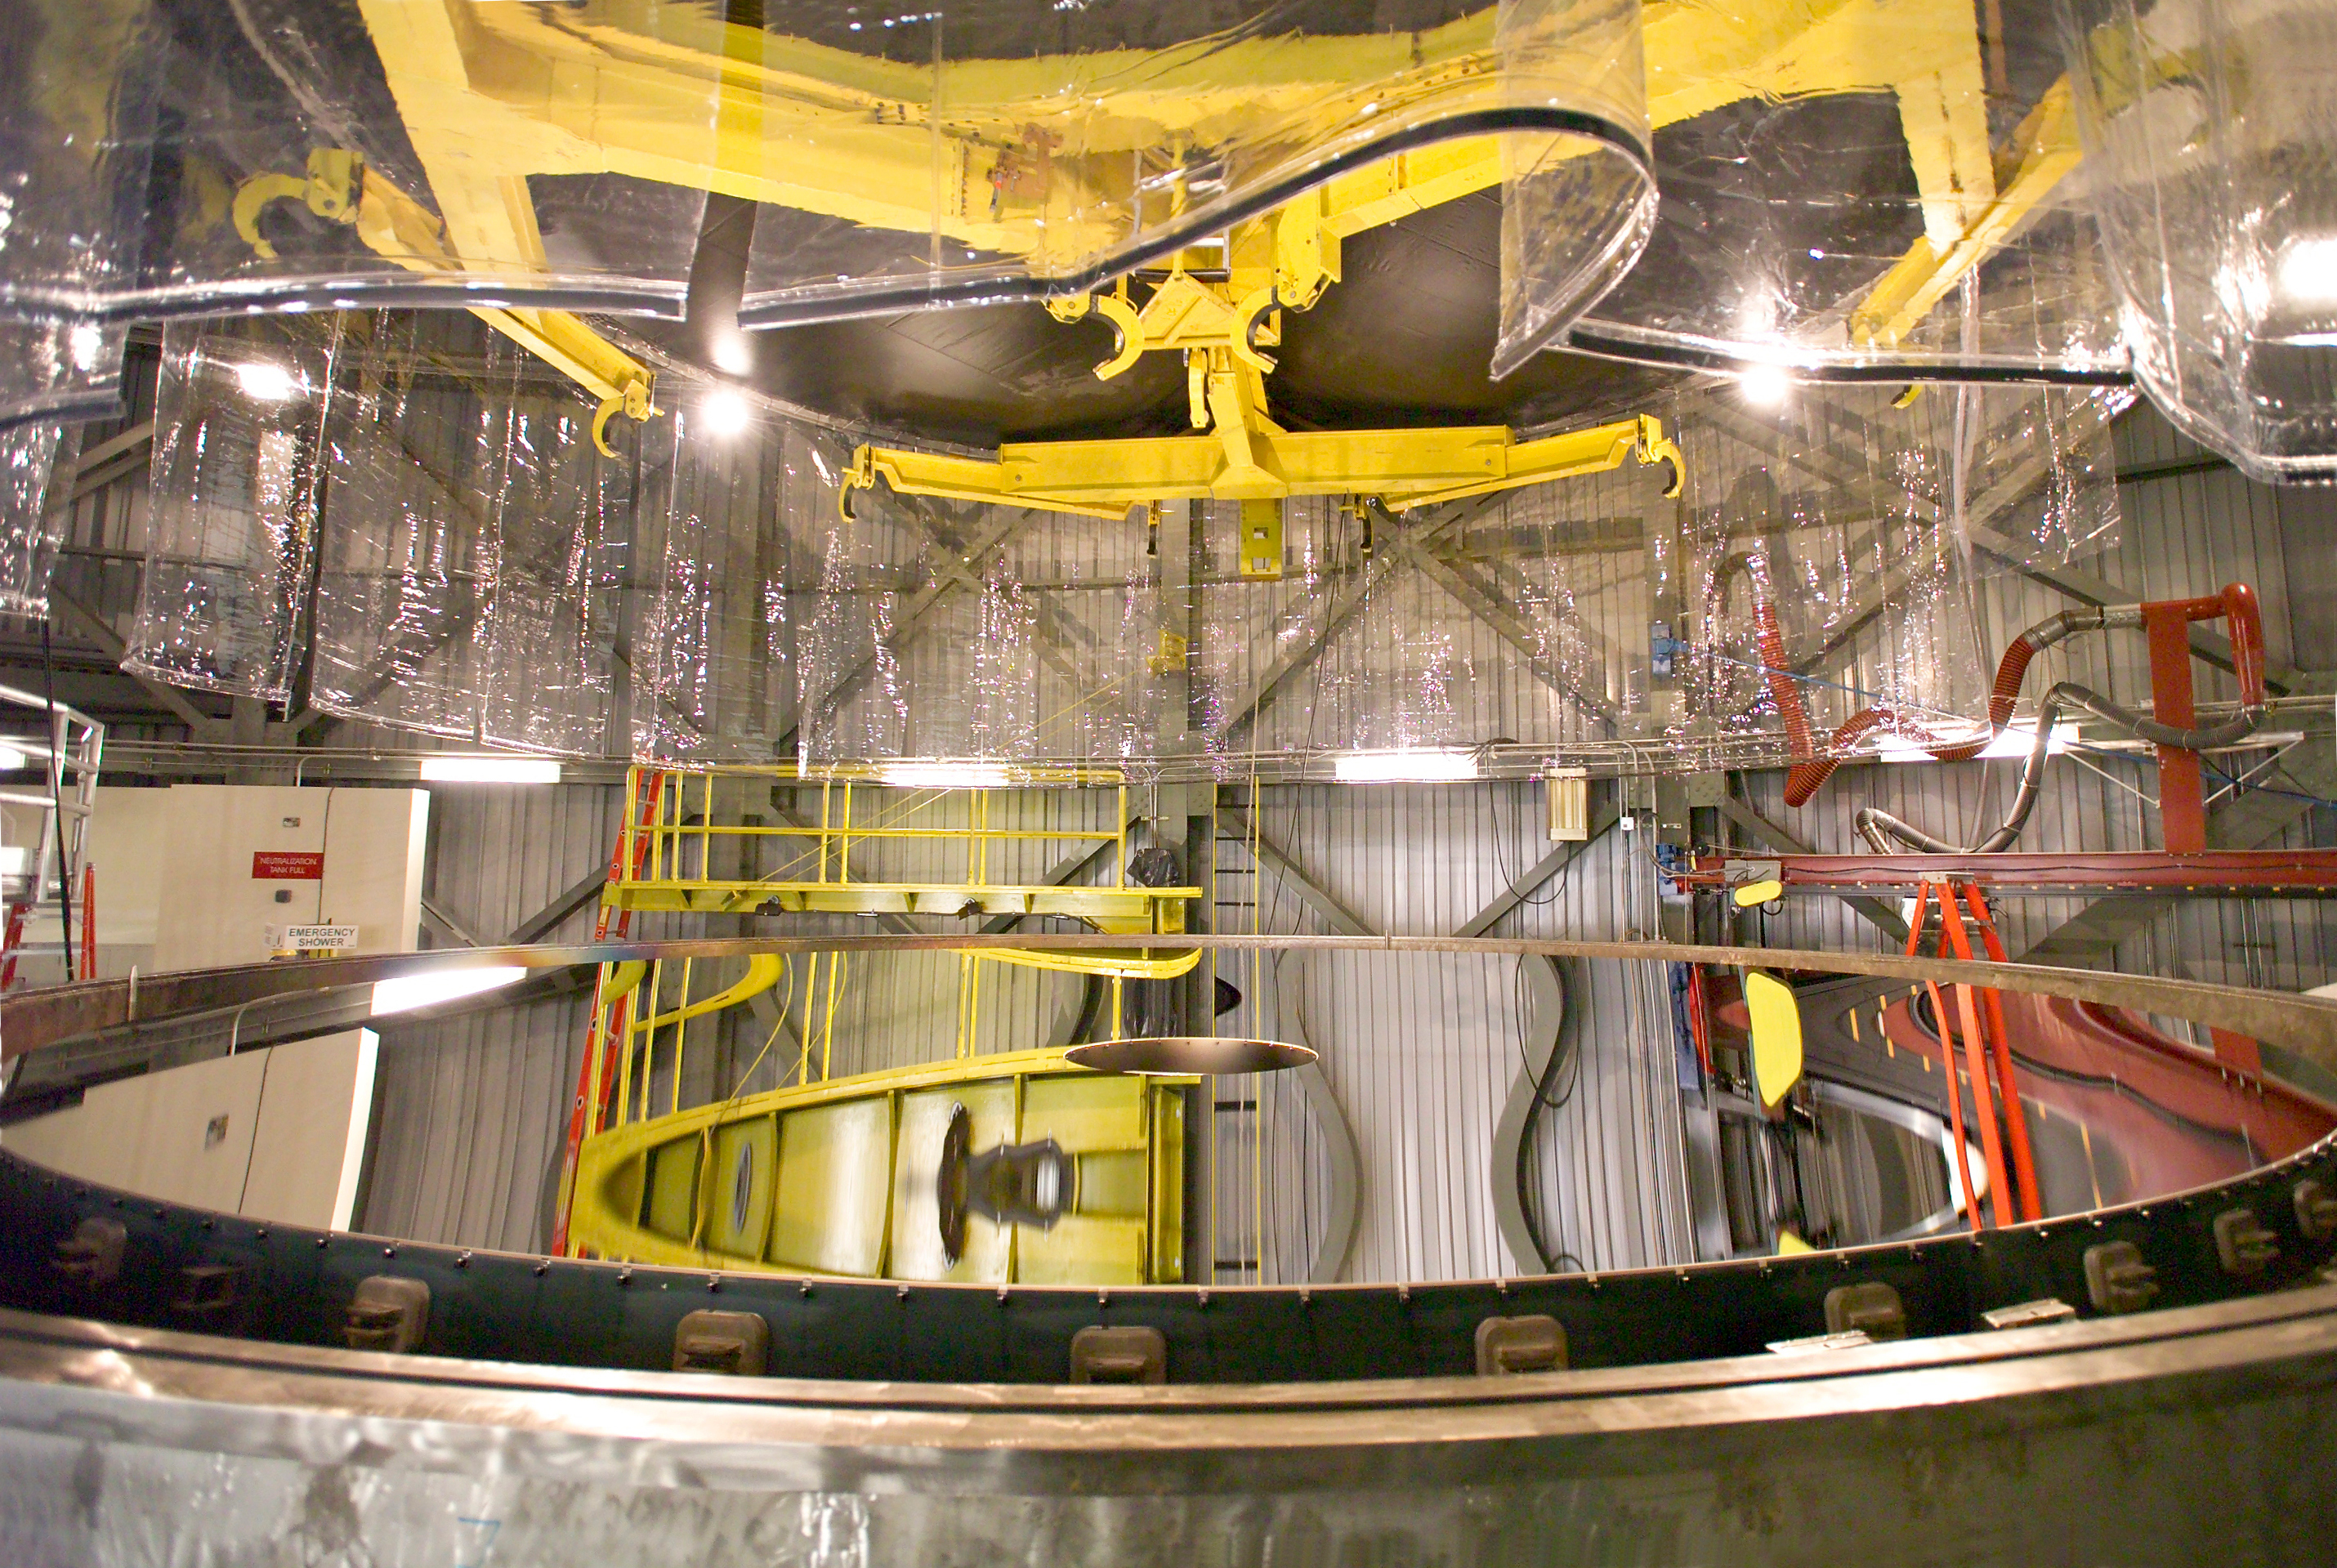

Silver coated Gemini North primary mirror

The freshly silver coated Gemini North primary mirror. This is the second successful silver coating of a Gemini primary.

Credit: International Gemini Observatory/NOIRLab/NSF/AURA/Kirk Pu'uohau-Pummill